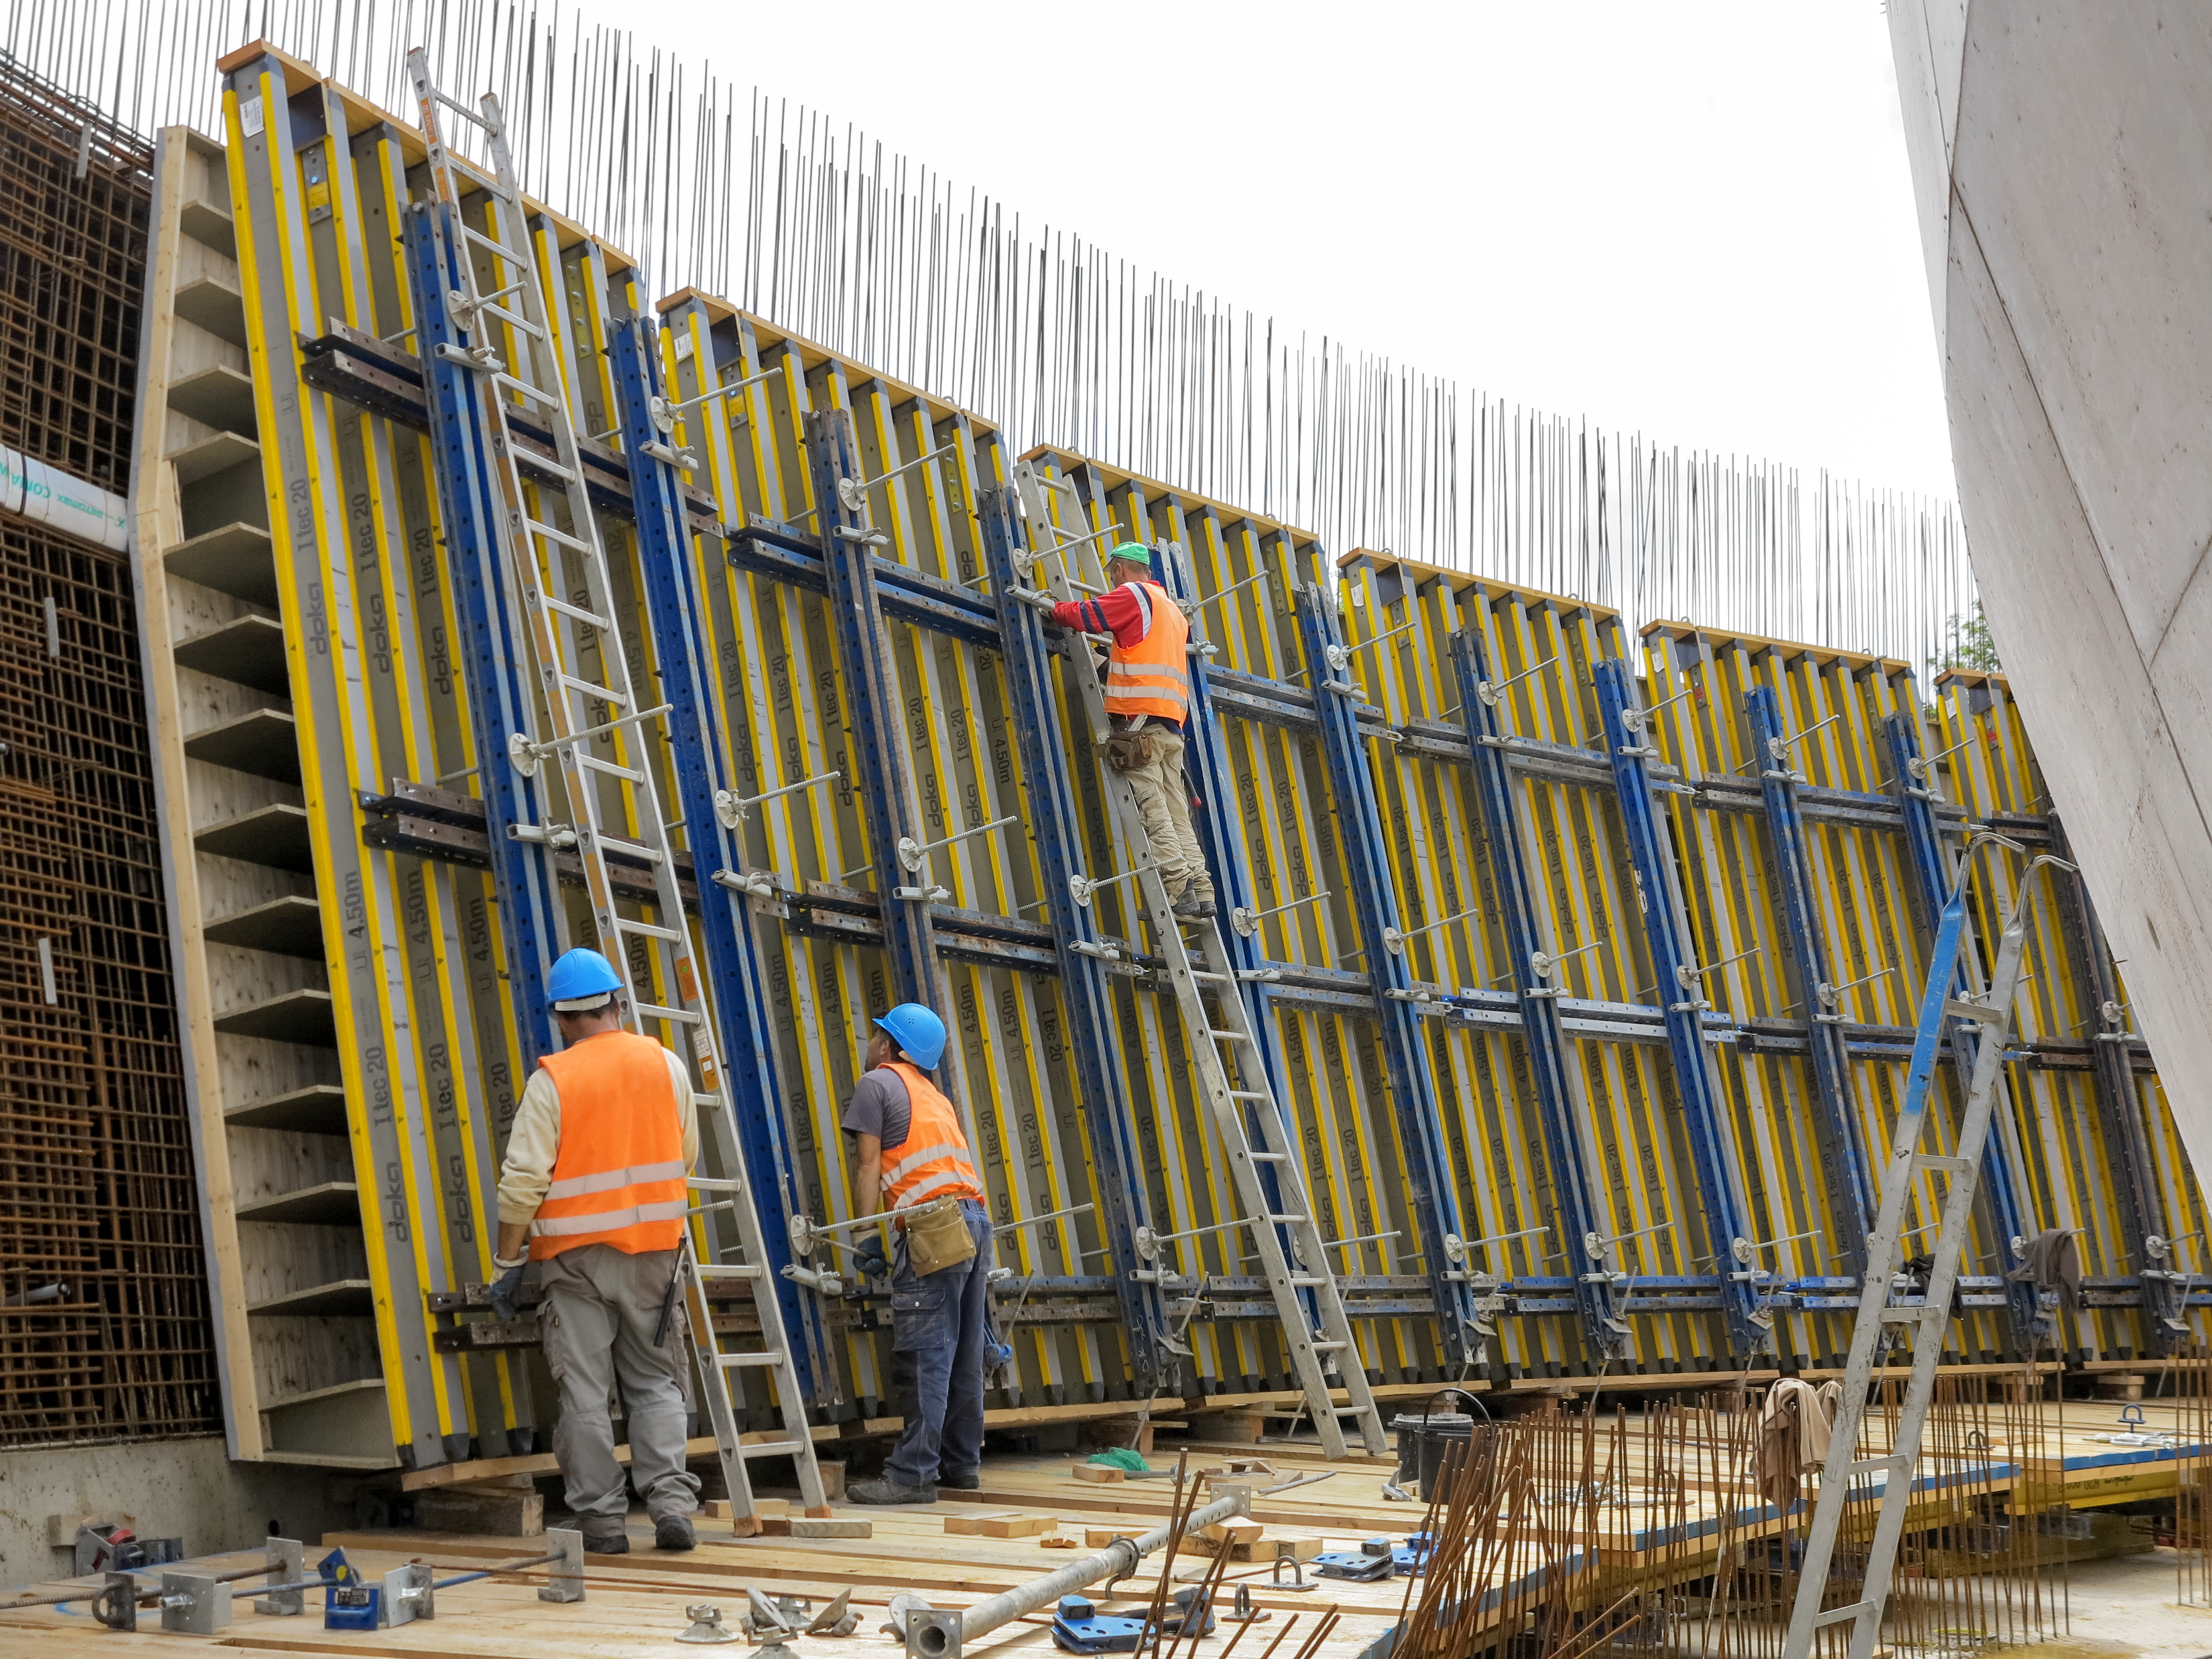

Inside a wall

Photo taken during the construction of the ESO Supernova Planetarium & Visitor Centre.

Credit: ESO